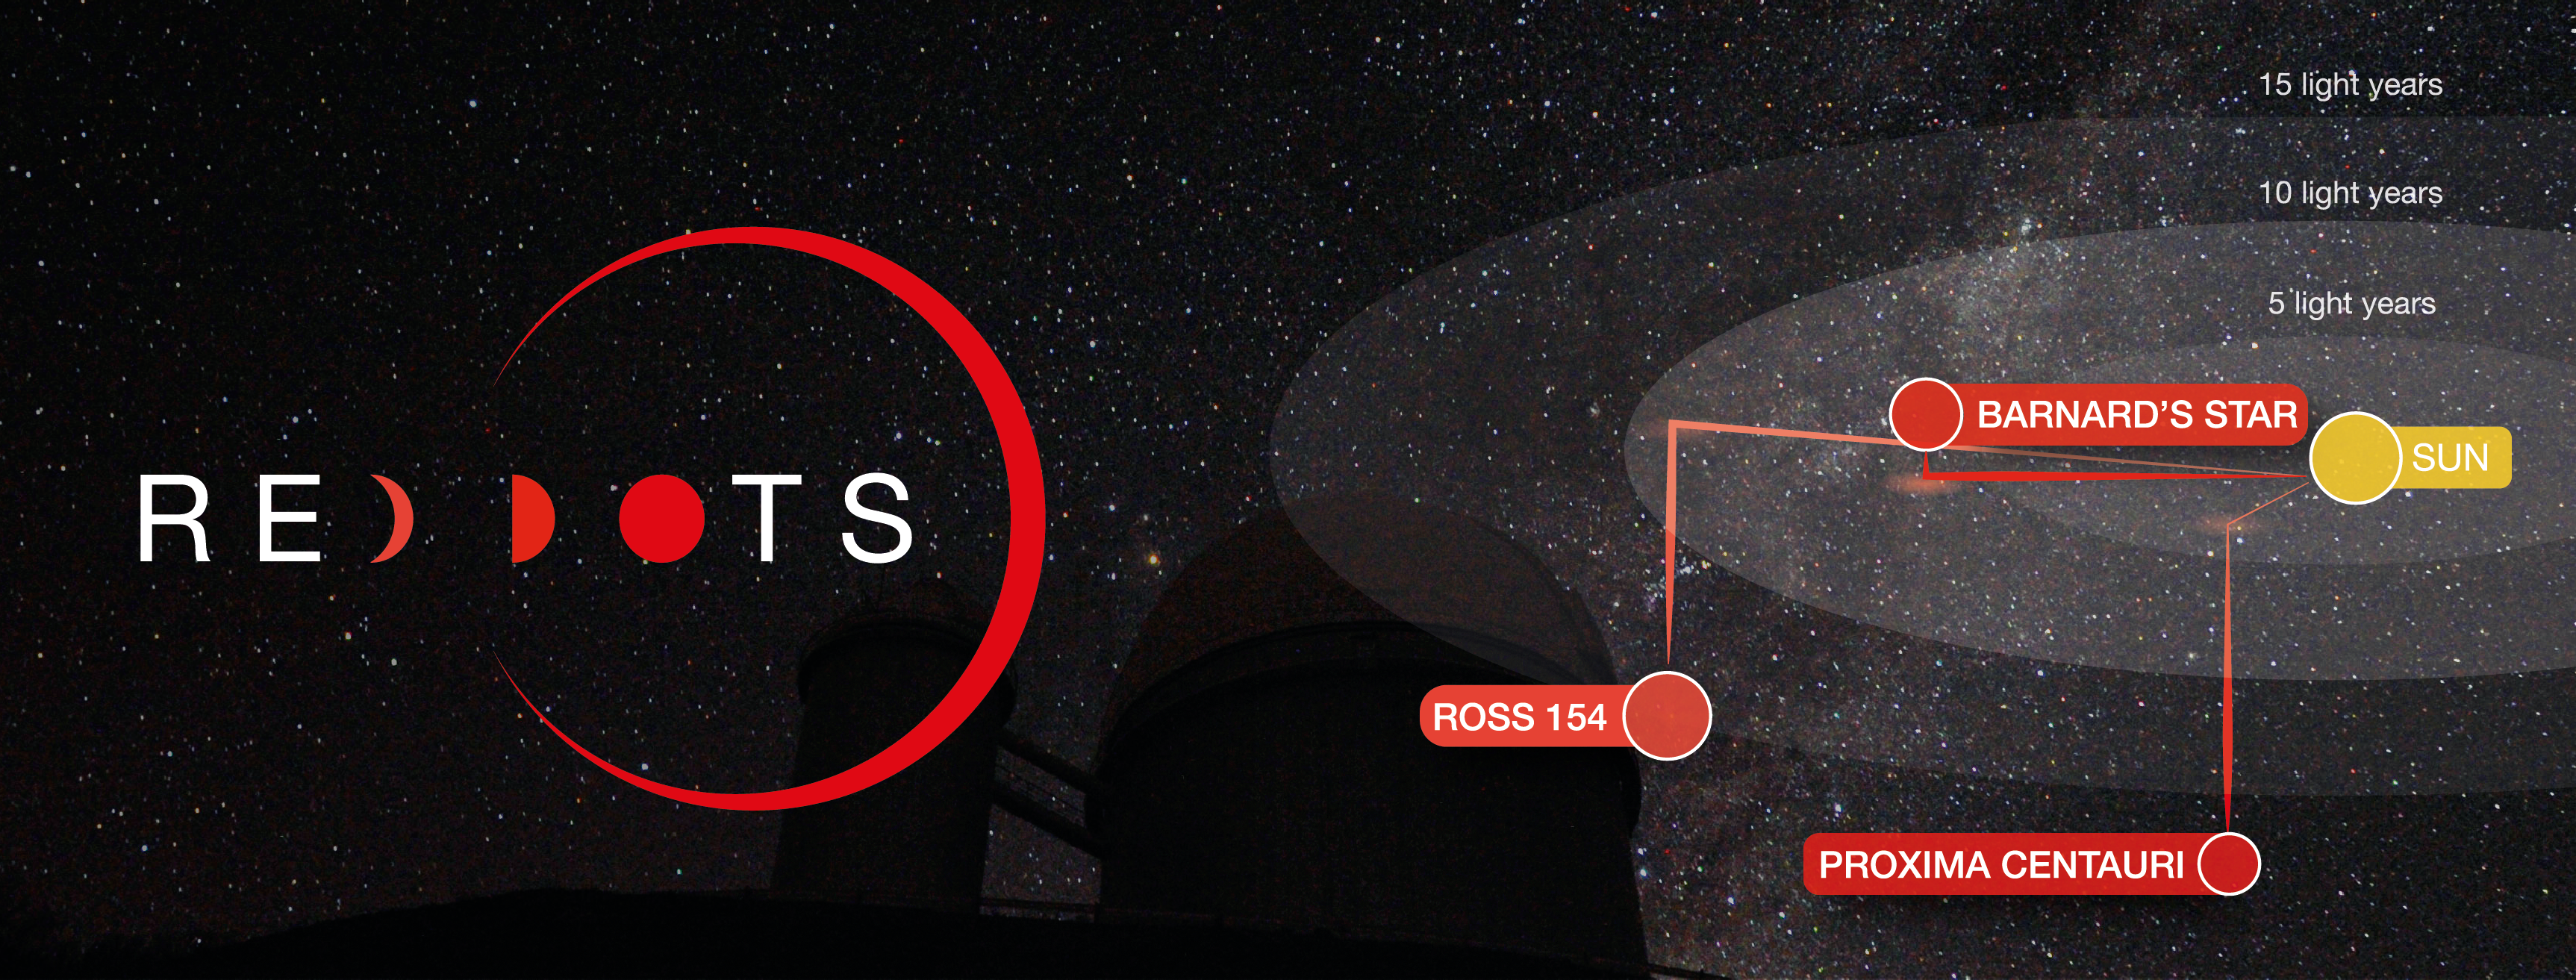

Red Dots

The Red Dots campaign will use ESO’s exoplanet hunter to look for Earth-like planets around some of our nearest stellar neighbours: Proxima Centauri, Barnard's Star and Ross 154.

Credit: ESO/Red Dots